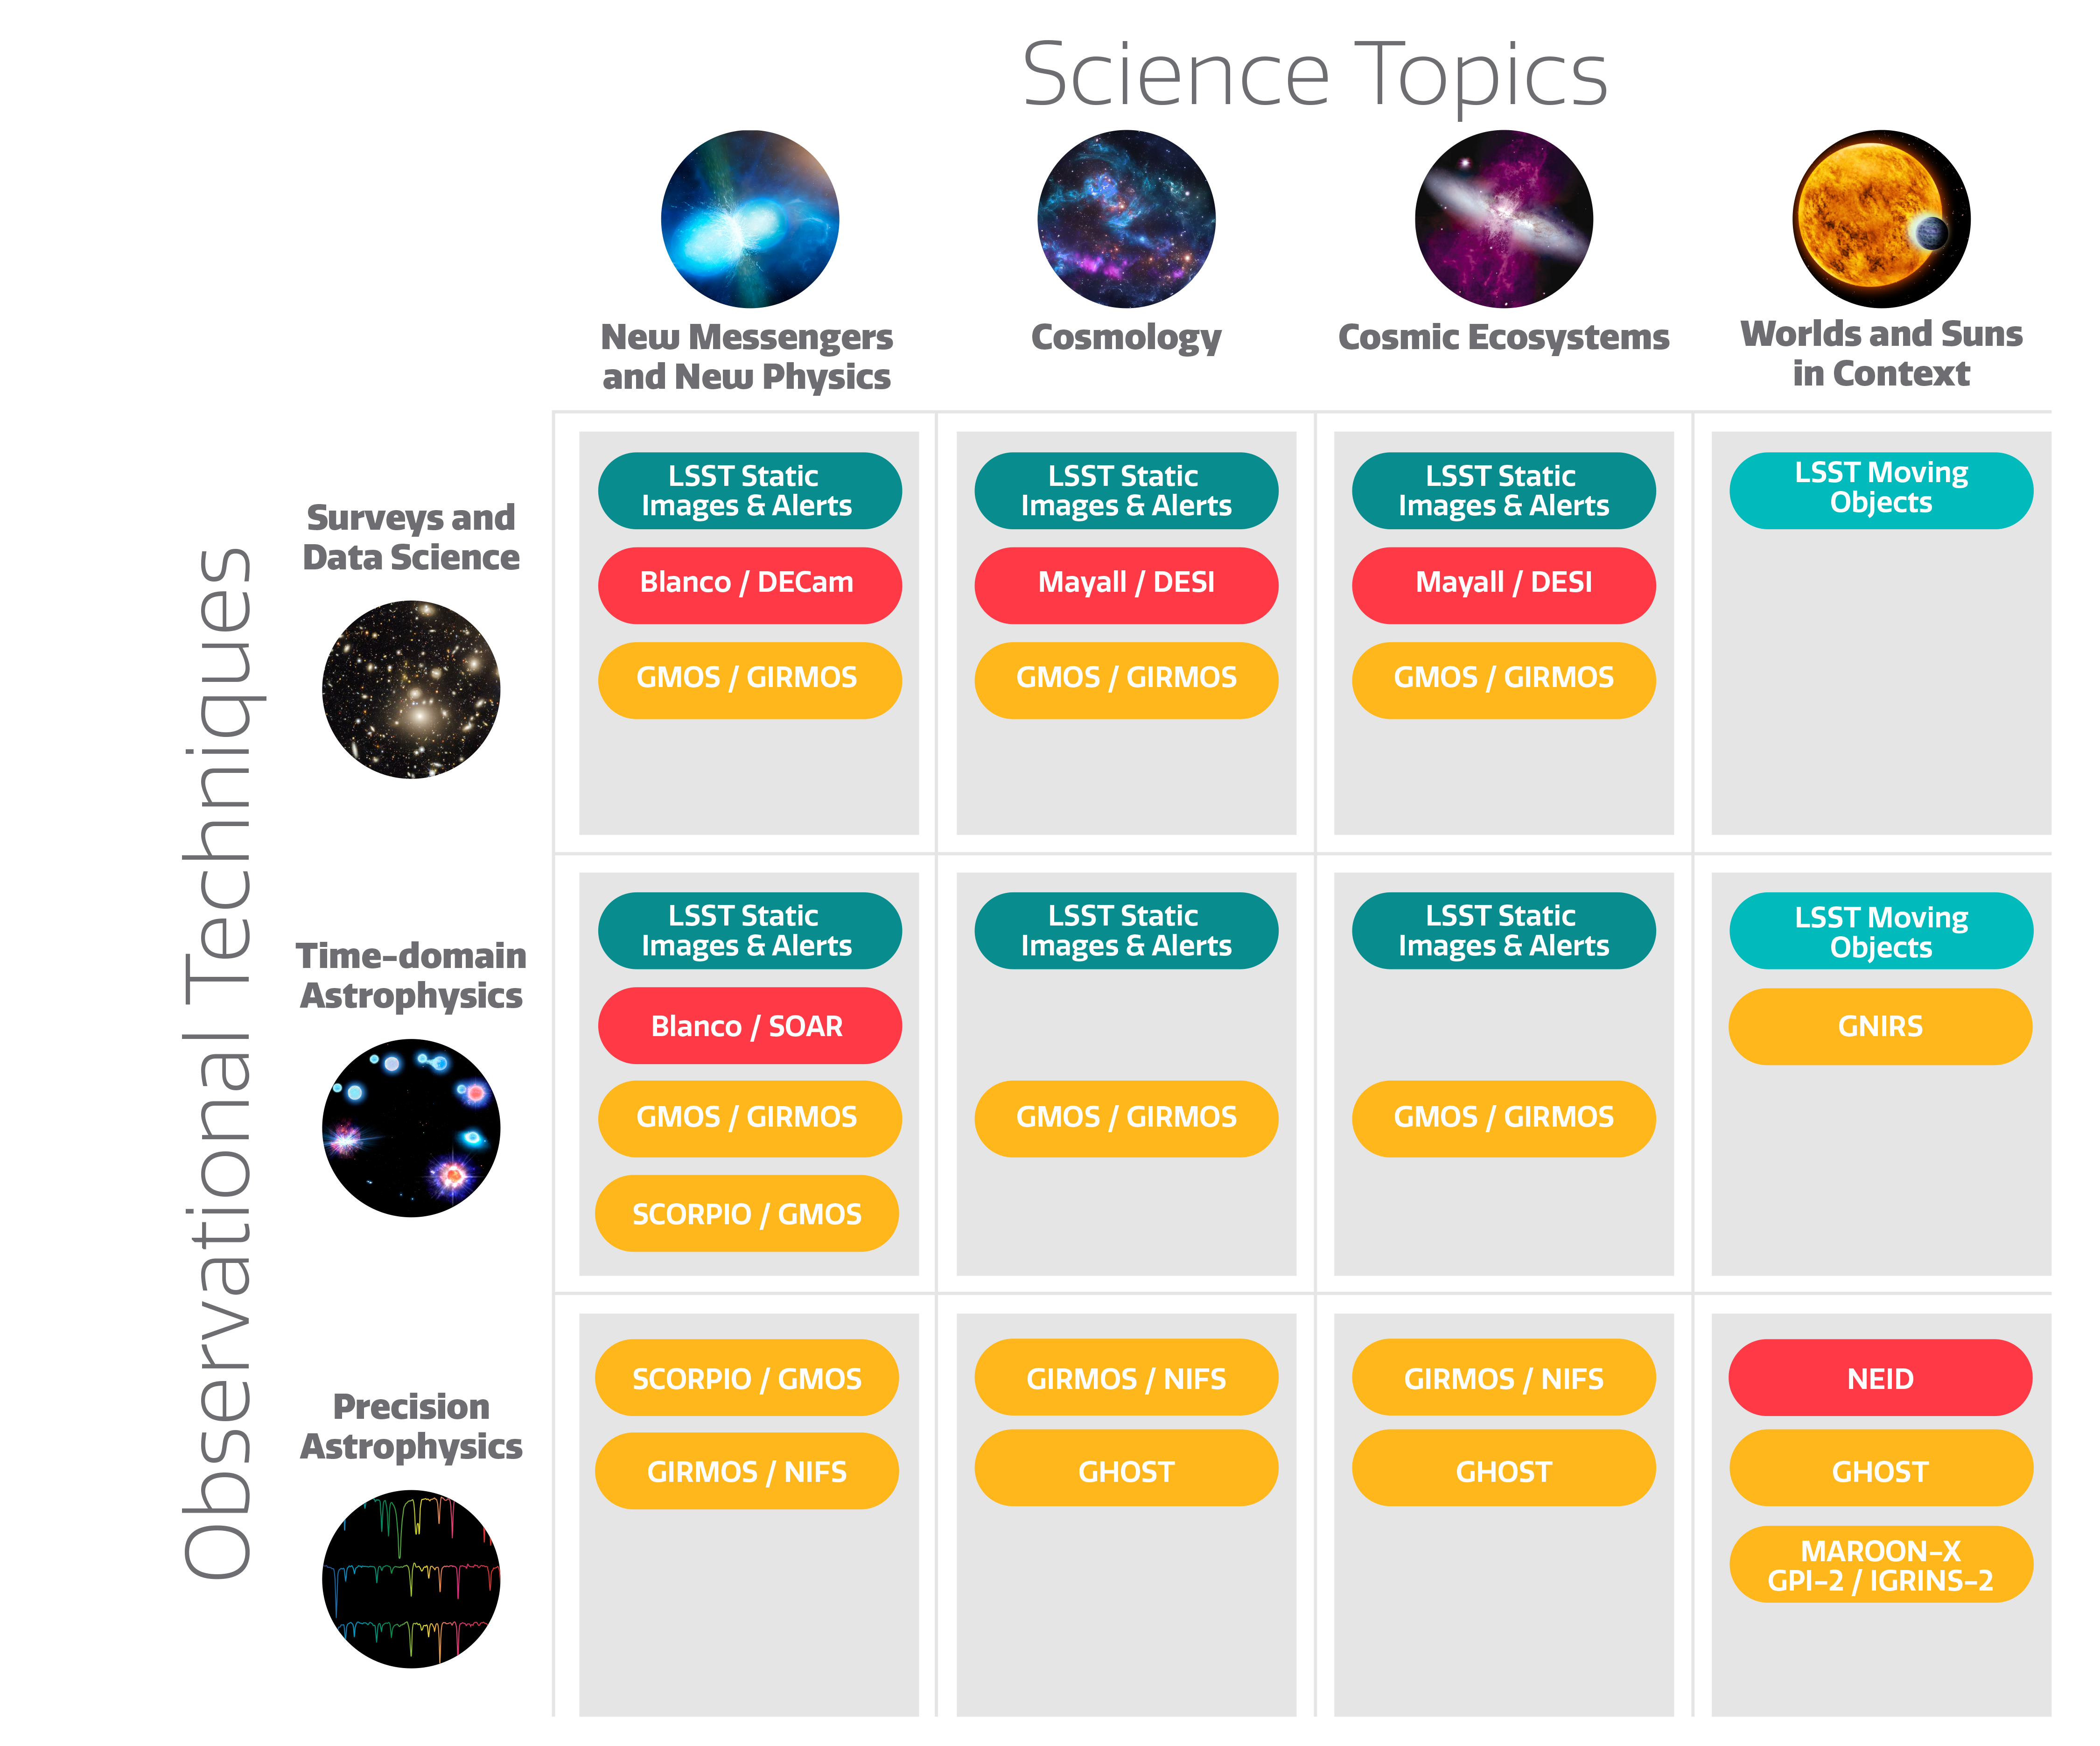

Astro2020 Themes and NOIRLab Partnerships

How NOIRLab supports the themes presented in the Astro2020 Decadal Survey.

Part of the Foundational Diagrams collection.

Credit: NOIRLab/NSF/AURA